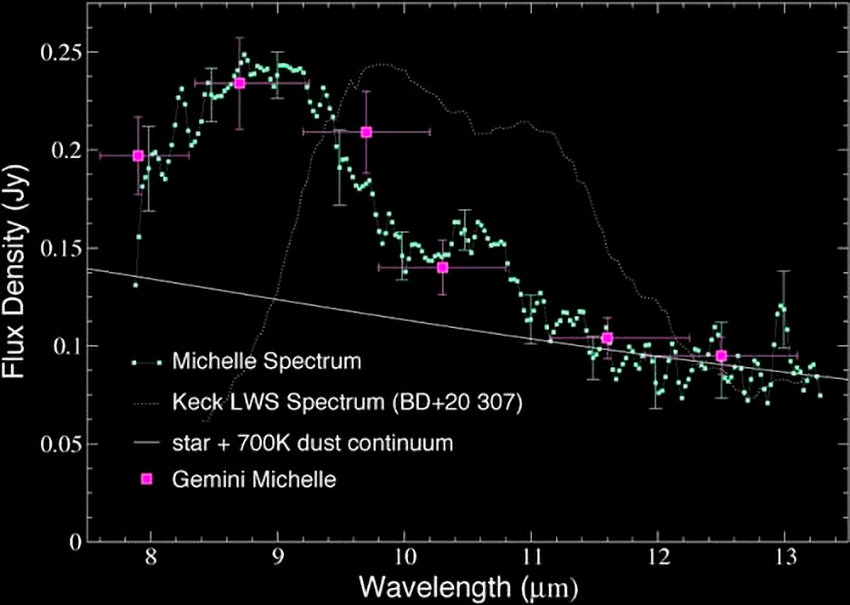

Astronomers Spot Evidence for Colliding Planet Embryos in Famous Star Cluster

MICHELLE mid-infrared spectrum of HD 23514 obtained on the Gemini North telescope. For comparison, the mid-infrared, (dotted-line) spectrum of another dusty star BD +20 307 is also reproduced. Both reveal the presence of warm dust. HD 23514 has the warmer dust, reflected by its more "blue shifted" bump. For young stars and debris disks, the most prominent spectral feature in the N-band is silicate emission.

Credit: NOIRLab